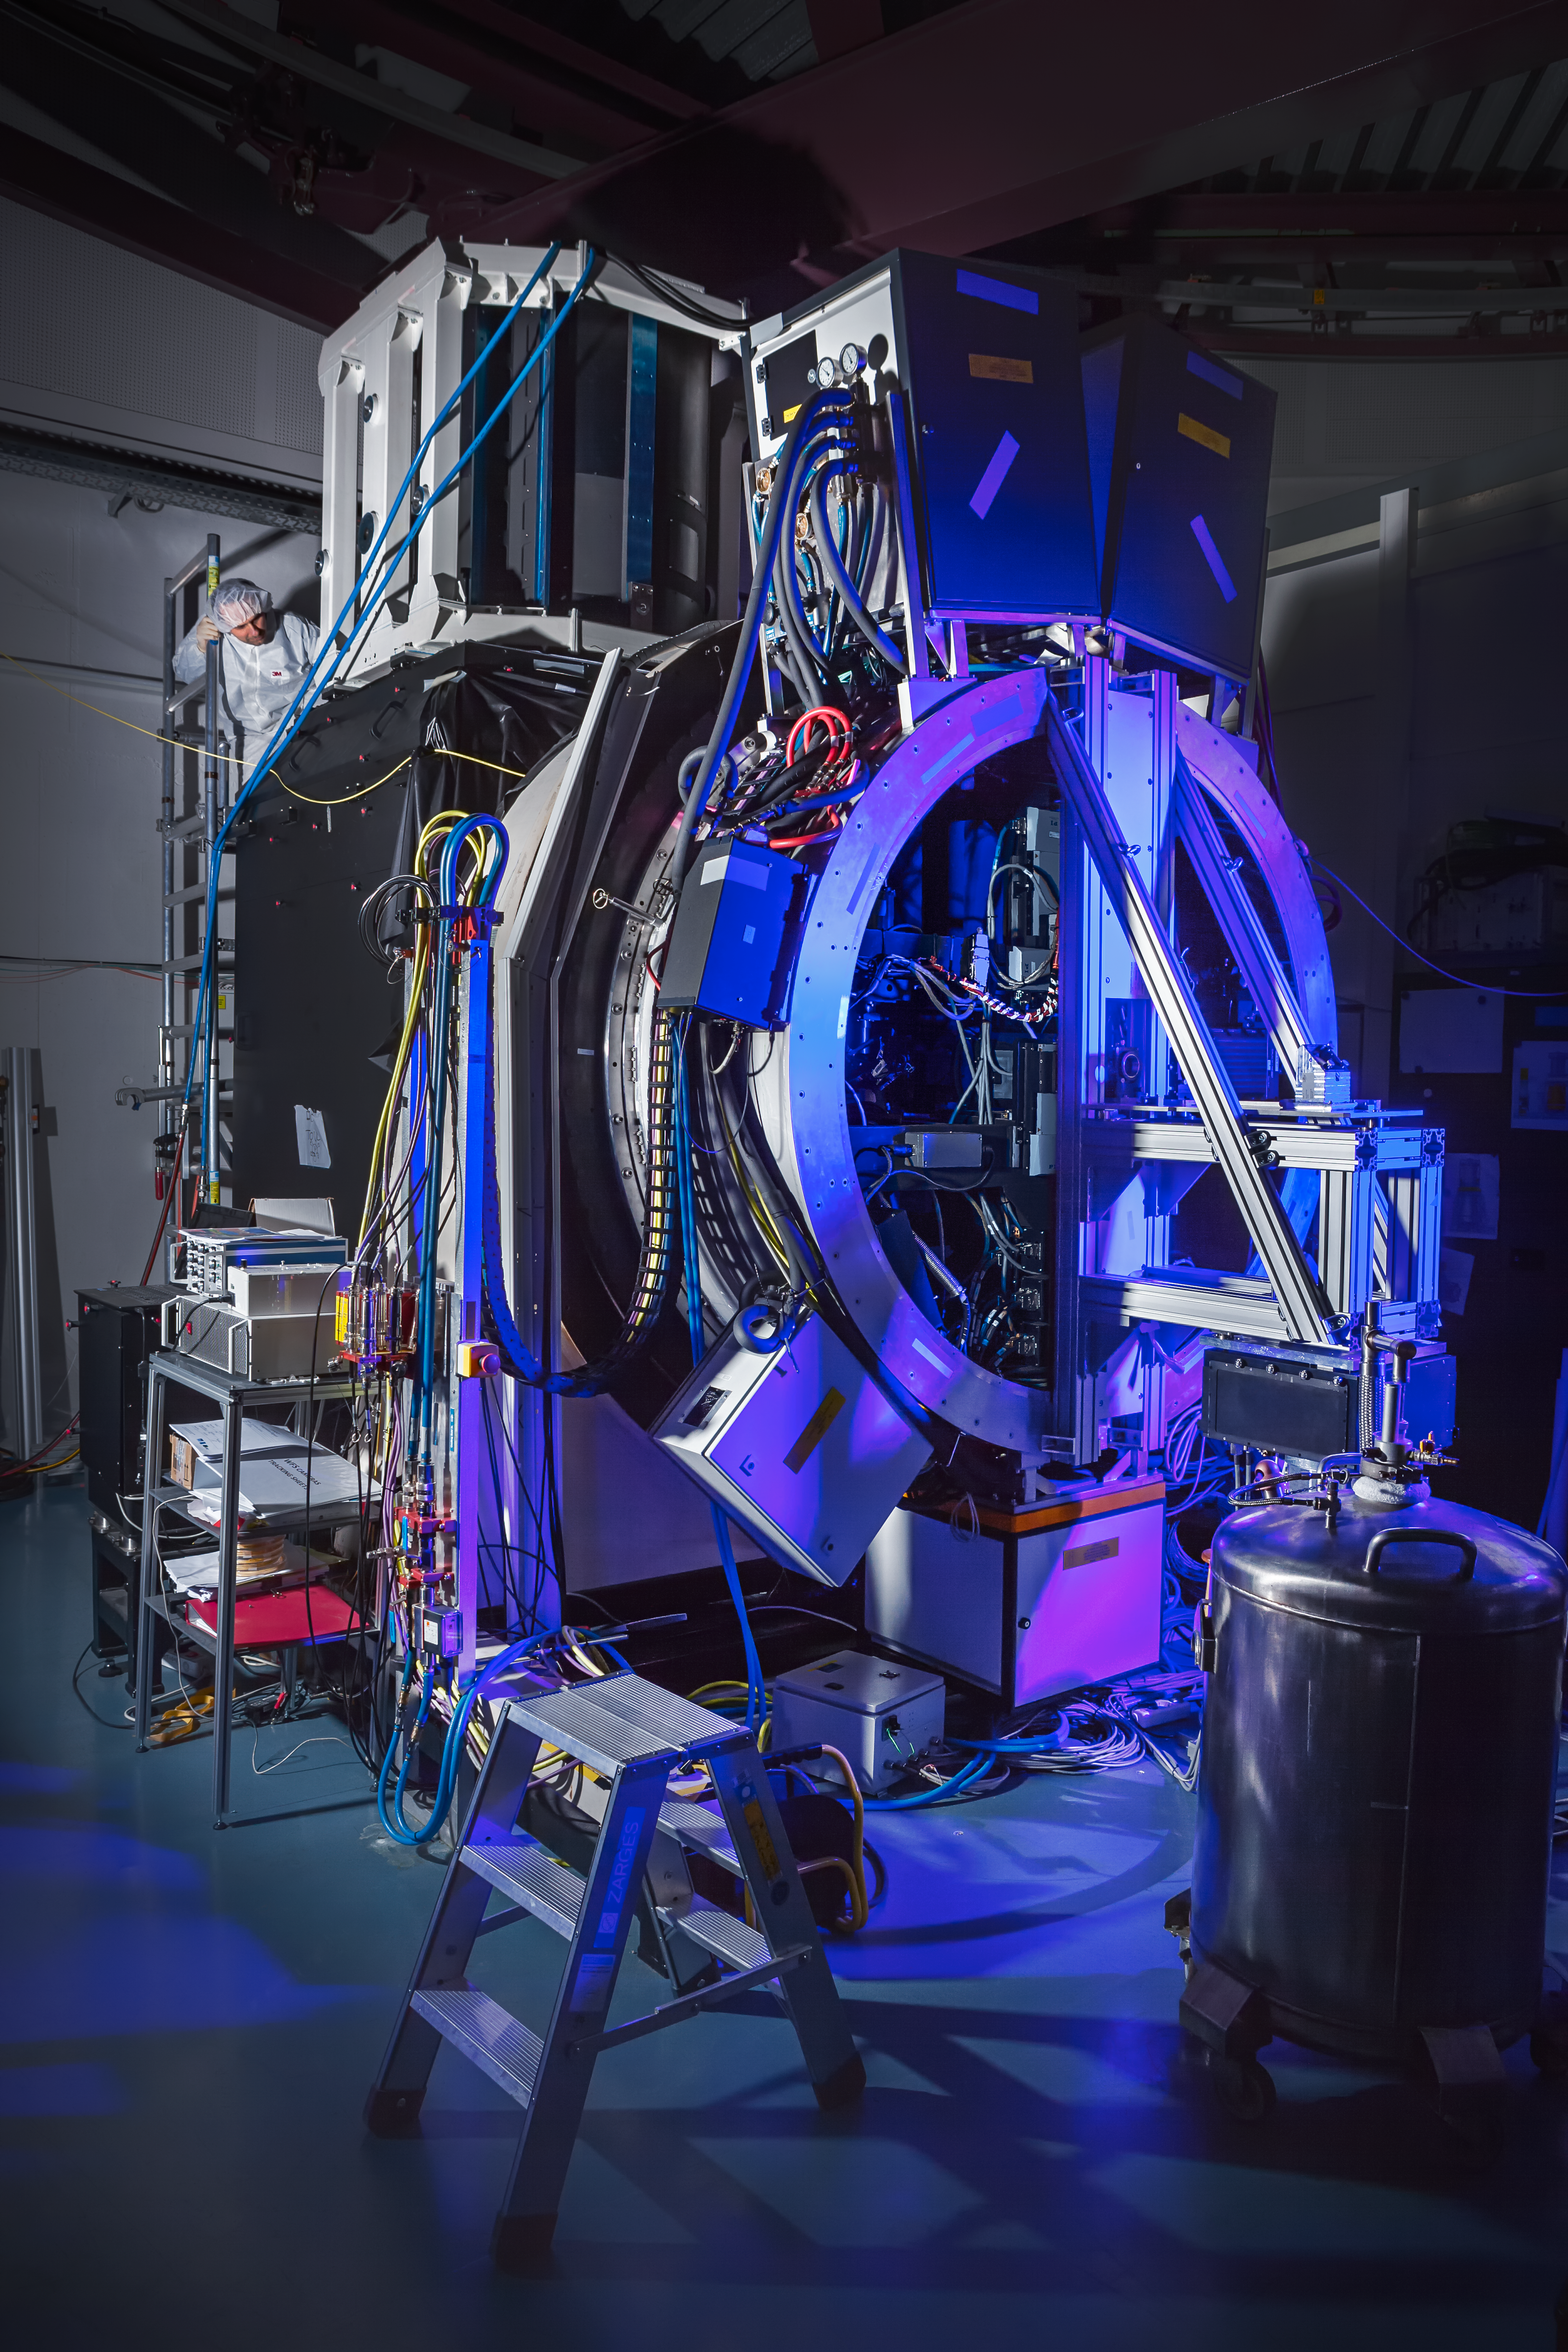

GALACSI on the testbed at ESO's Headquarters

The GALACSI instrument was subjected to thorough testing in the laboratory at ESO's Headquarters, before being shipped to Chile to be incorporated into the suite of instruments attached to the Very Large Telescope.

Credit: ESO/M. Zamani